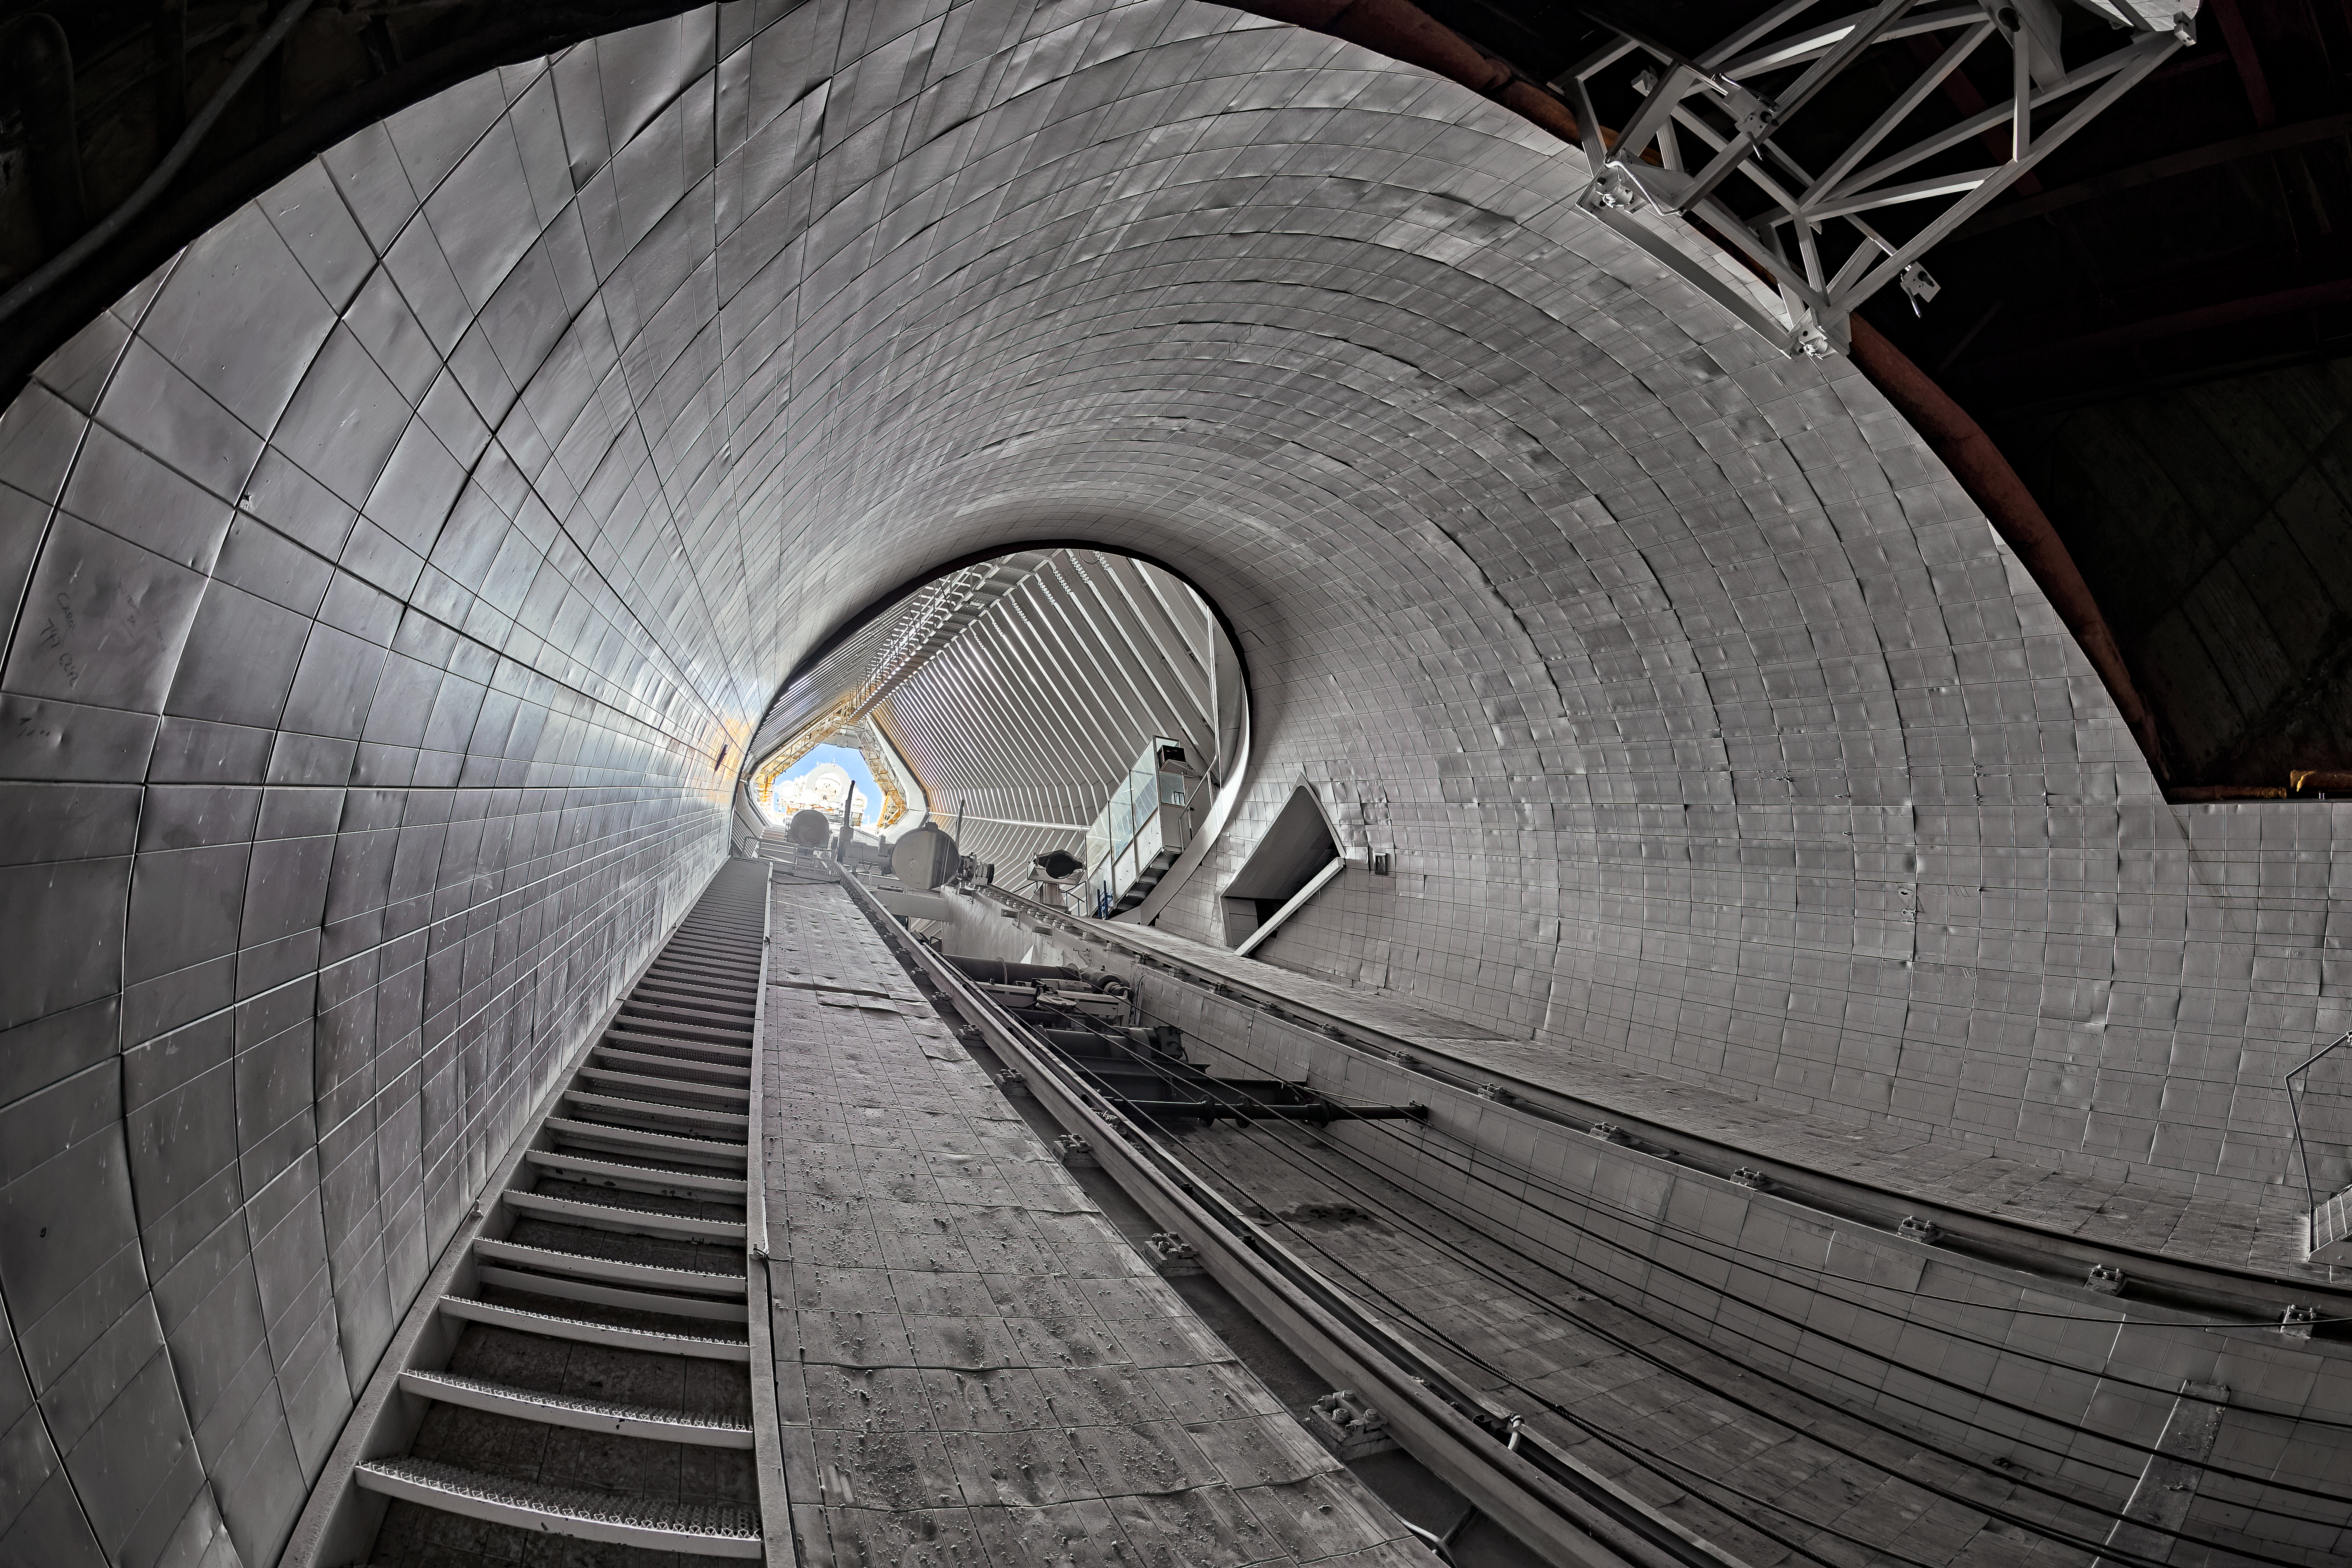

McMath-Pierce Solar Telescope Interior

The interior of the shaft leading down to the primary mirrors of the McMath-Pierce Solar Telescope located at Kitt Peak National Observatory (KPNO), a Program of NSF NOIRLab.

Credit: KPNO/NOIRLab/NSF/AURA/T. Matsopoulos